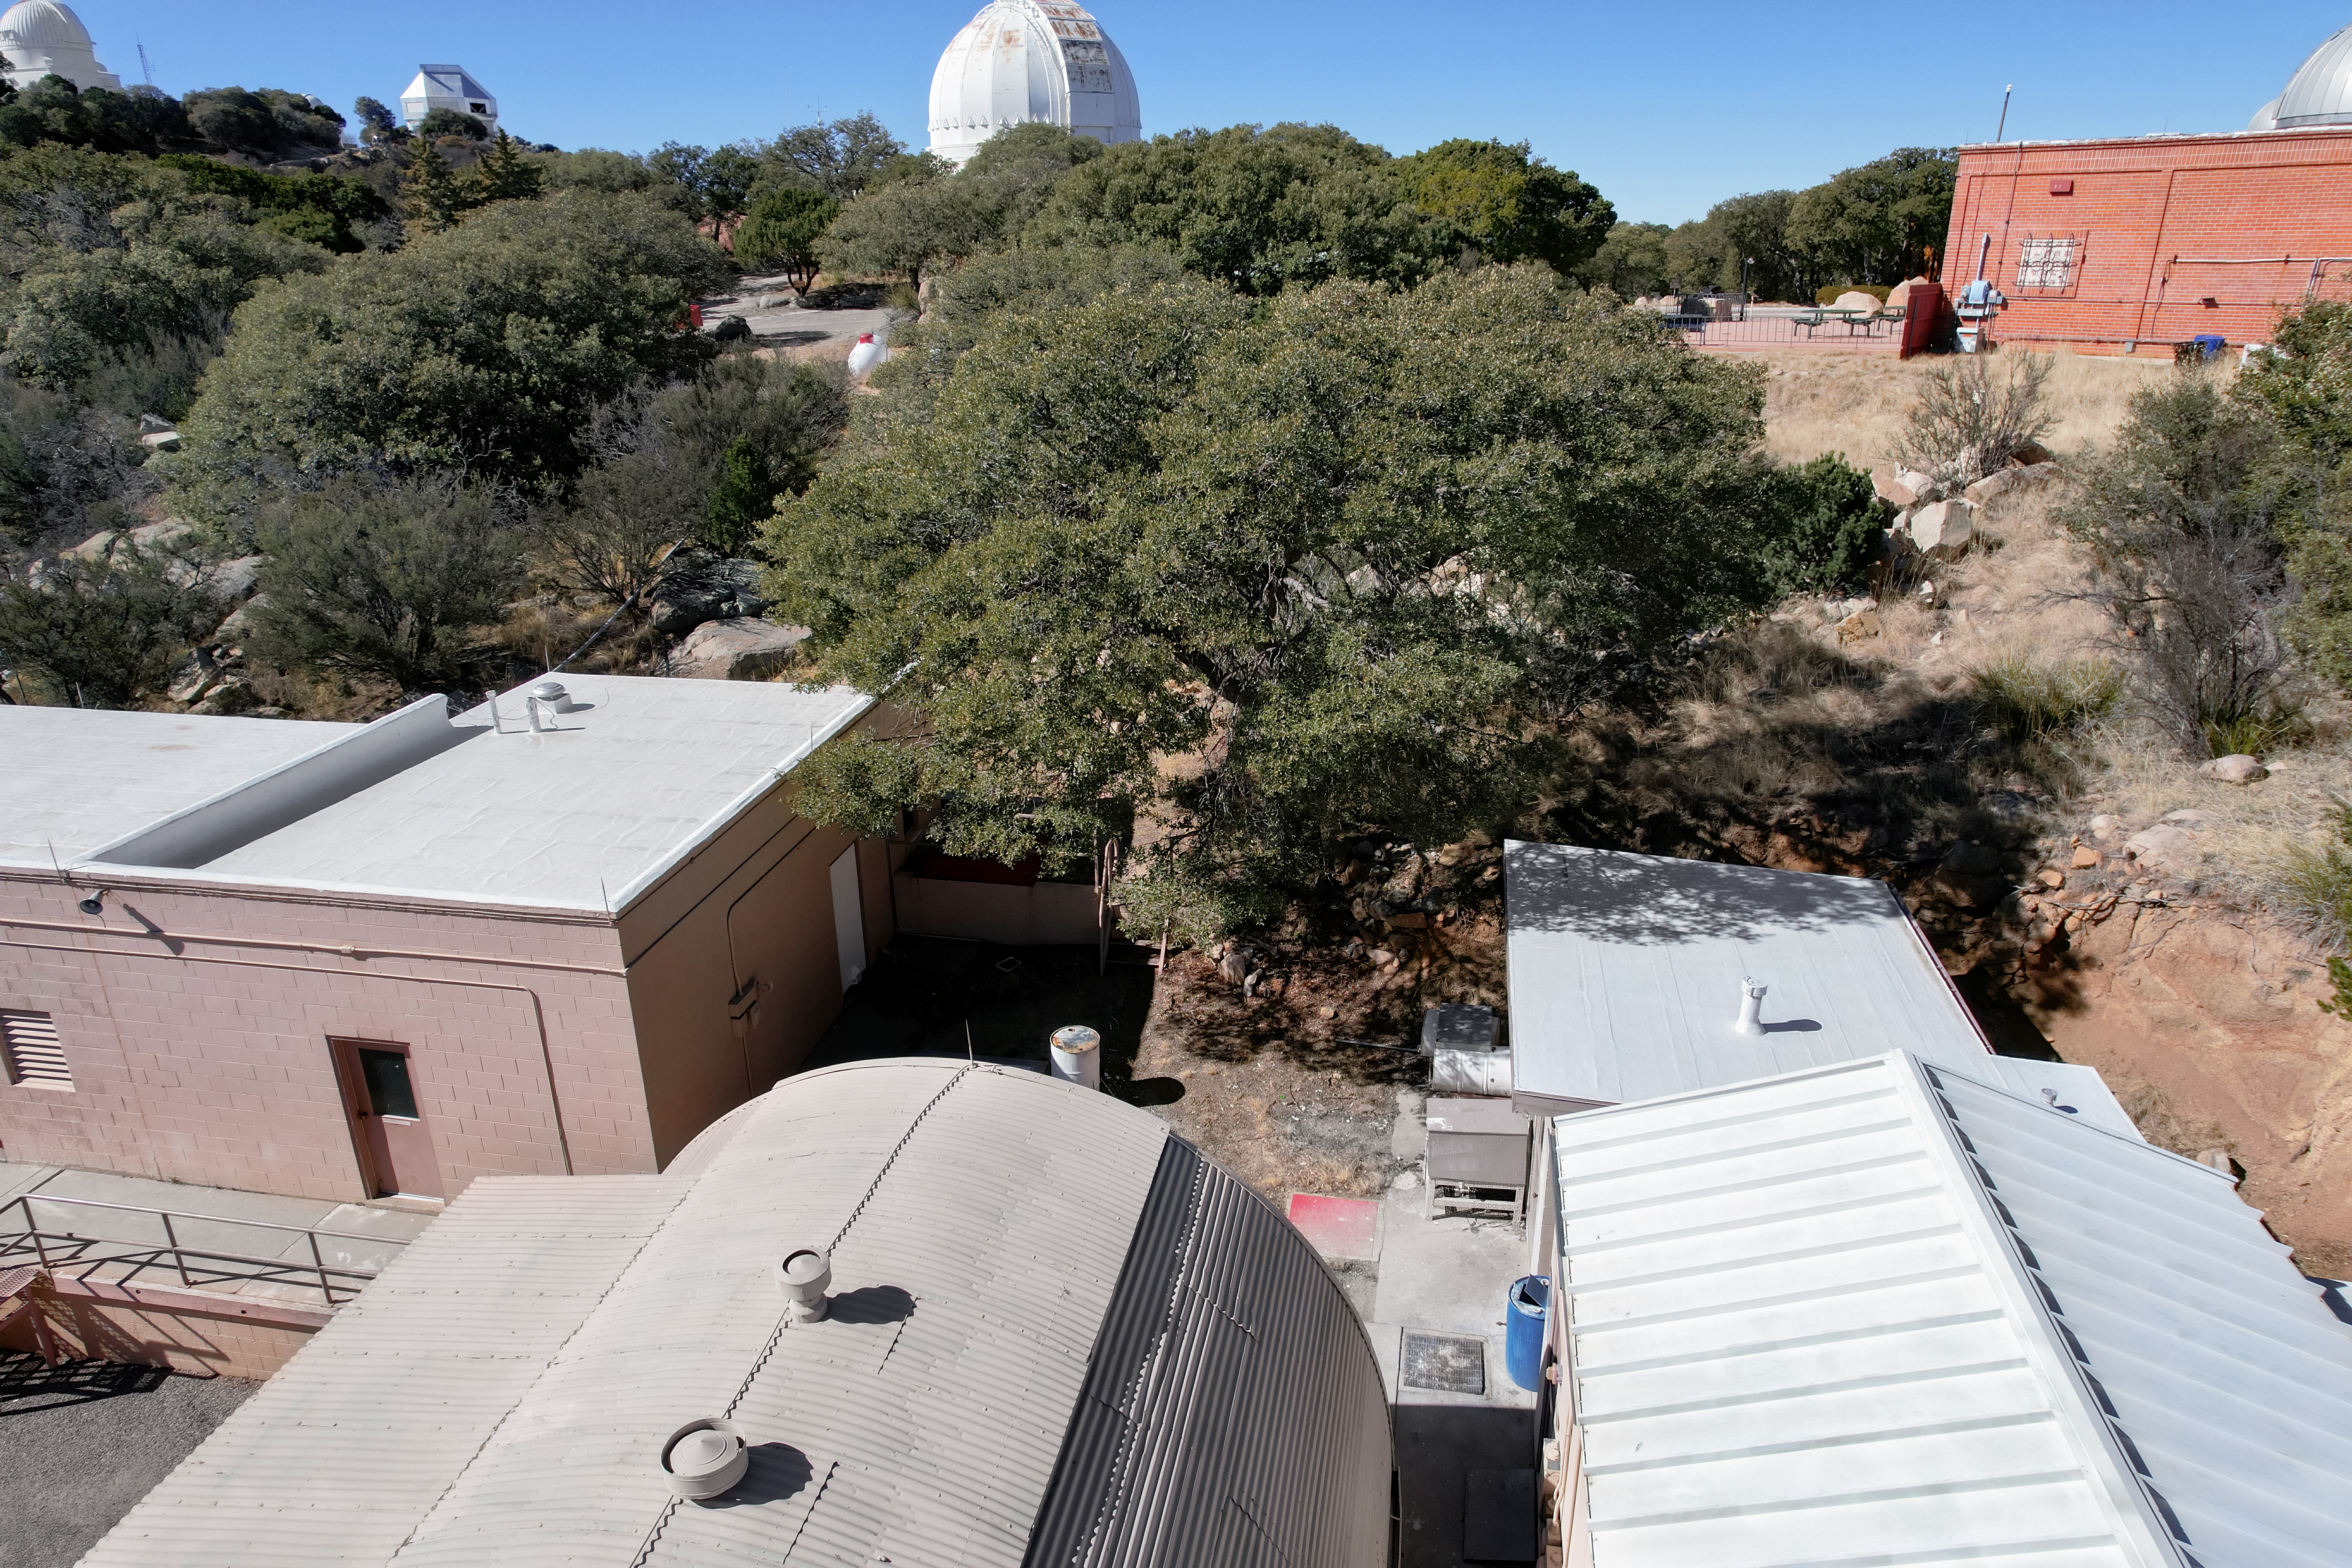

Kitt Peak National Observatory Facilities Buildings

The view from the roof of the Mountain Facilities Operations building at Kitt Peak National Observatory (KPNO), a Program of NSF NOIRLab, from which the WIYN 0.9-meter Telescope (left), WIYN 3.5-meter Telescope, Robotically Controlled Telescope, and Visitor Center 0.6-meter Shreve Telescope (right) can be seen.

Credit: KPNO/NOIRLab/NSF/AURA/P. Marenfeld